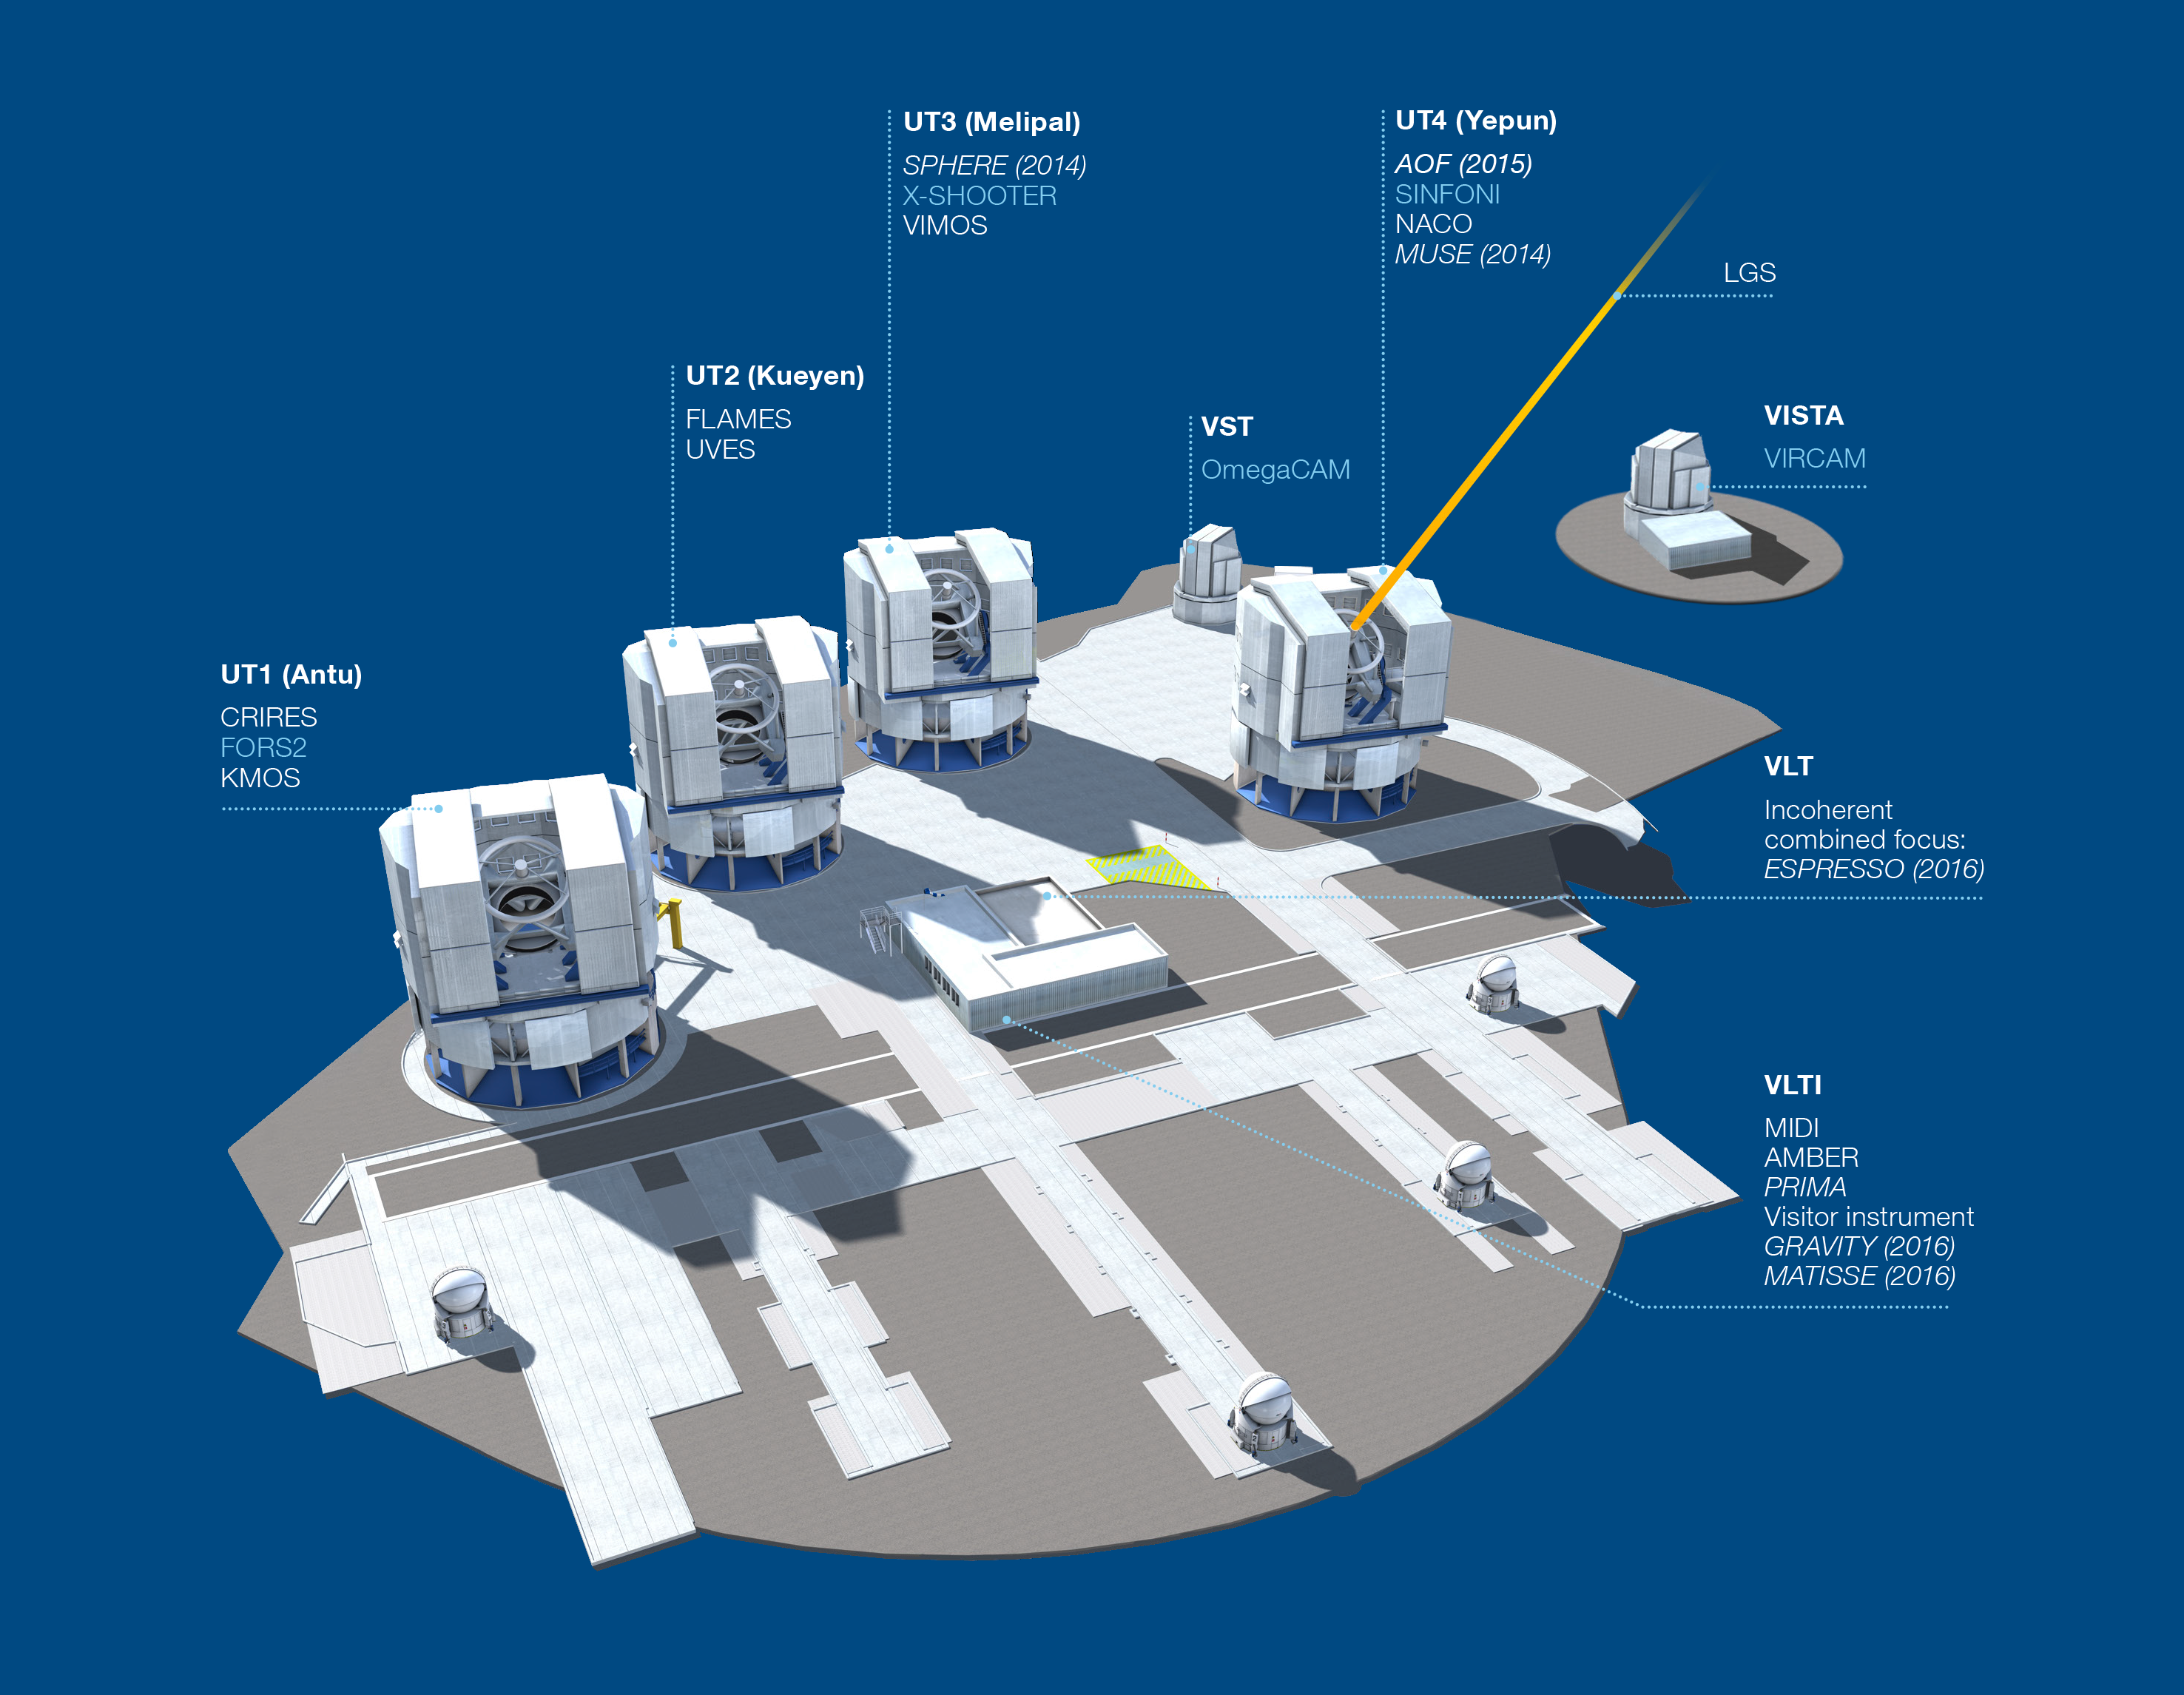

Paranal Observatory - instruments (period 93)

The Paranal Observatory telescopes and instruments. Instruments listed in blue are at the Cassegrain focii of the telescopes. Instruments listed in italics are not yet installed.

This diagram is correct for ESO Period 93 starting 1 April 2014.

Credit: ESO